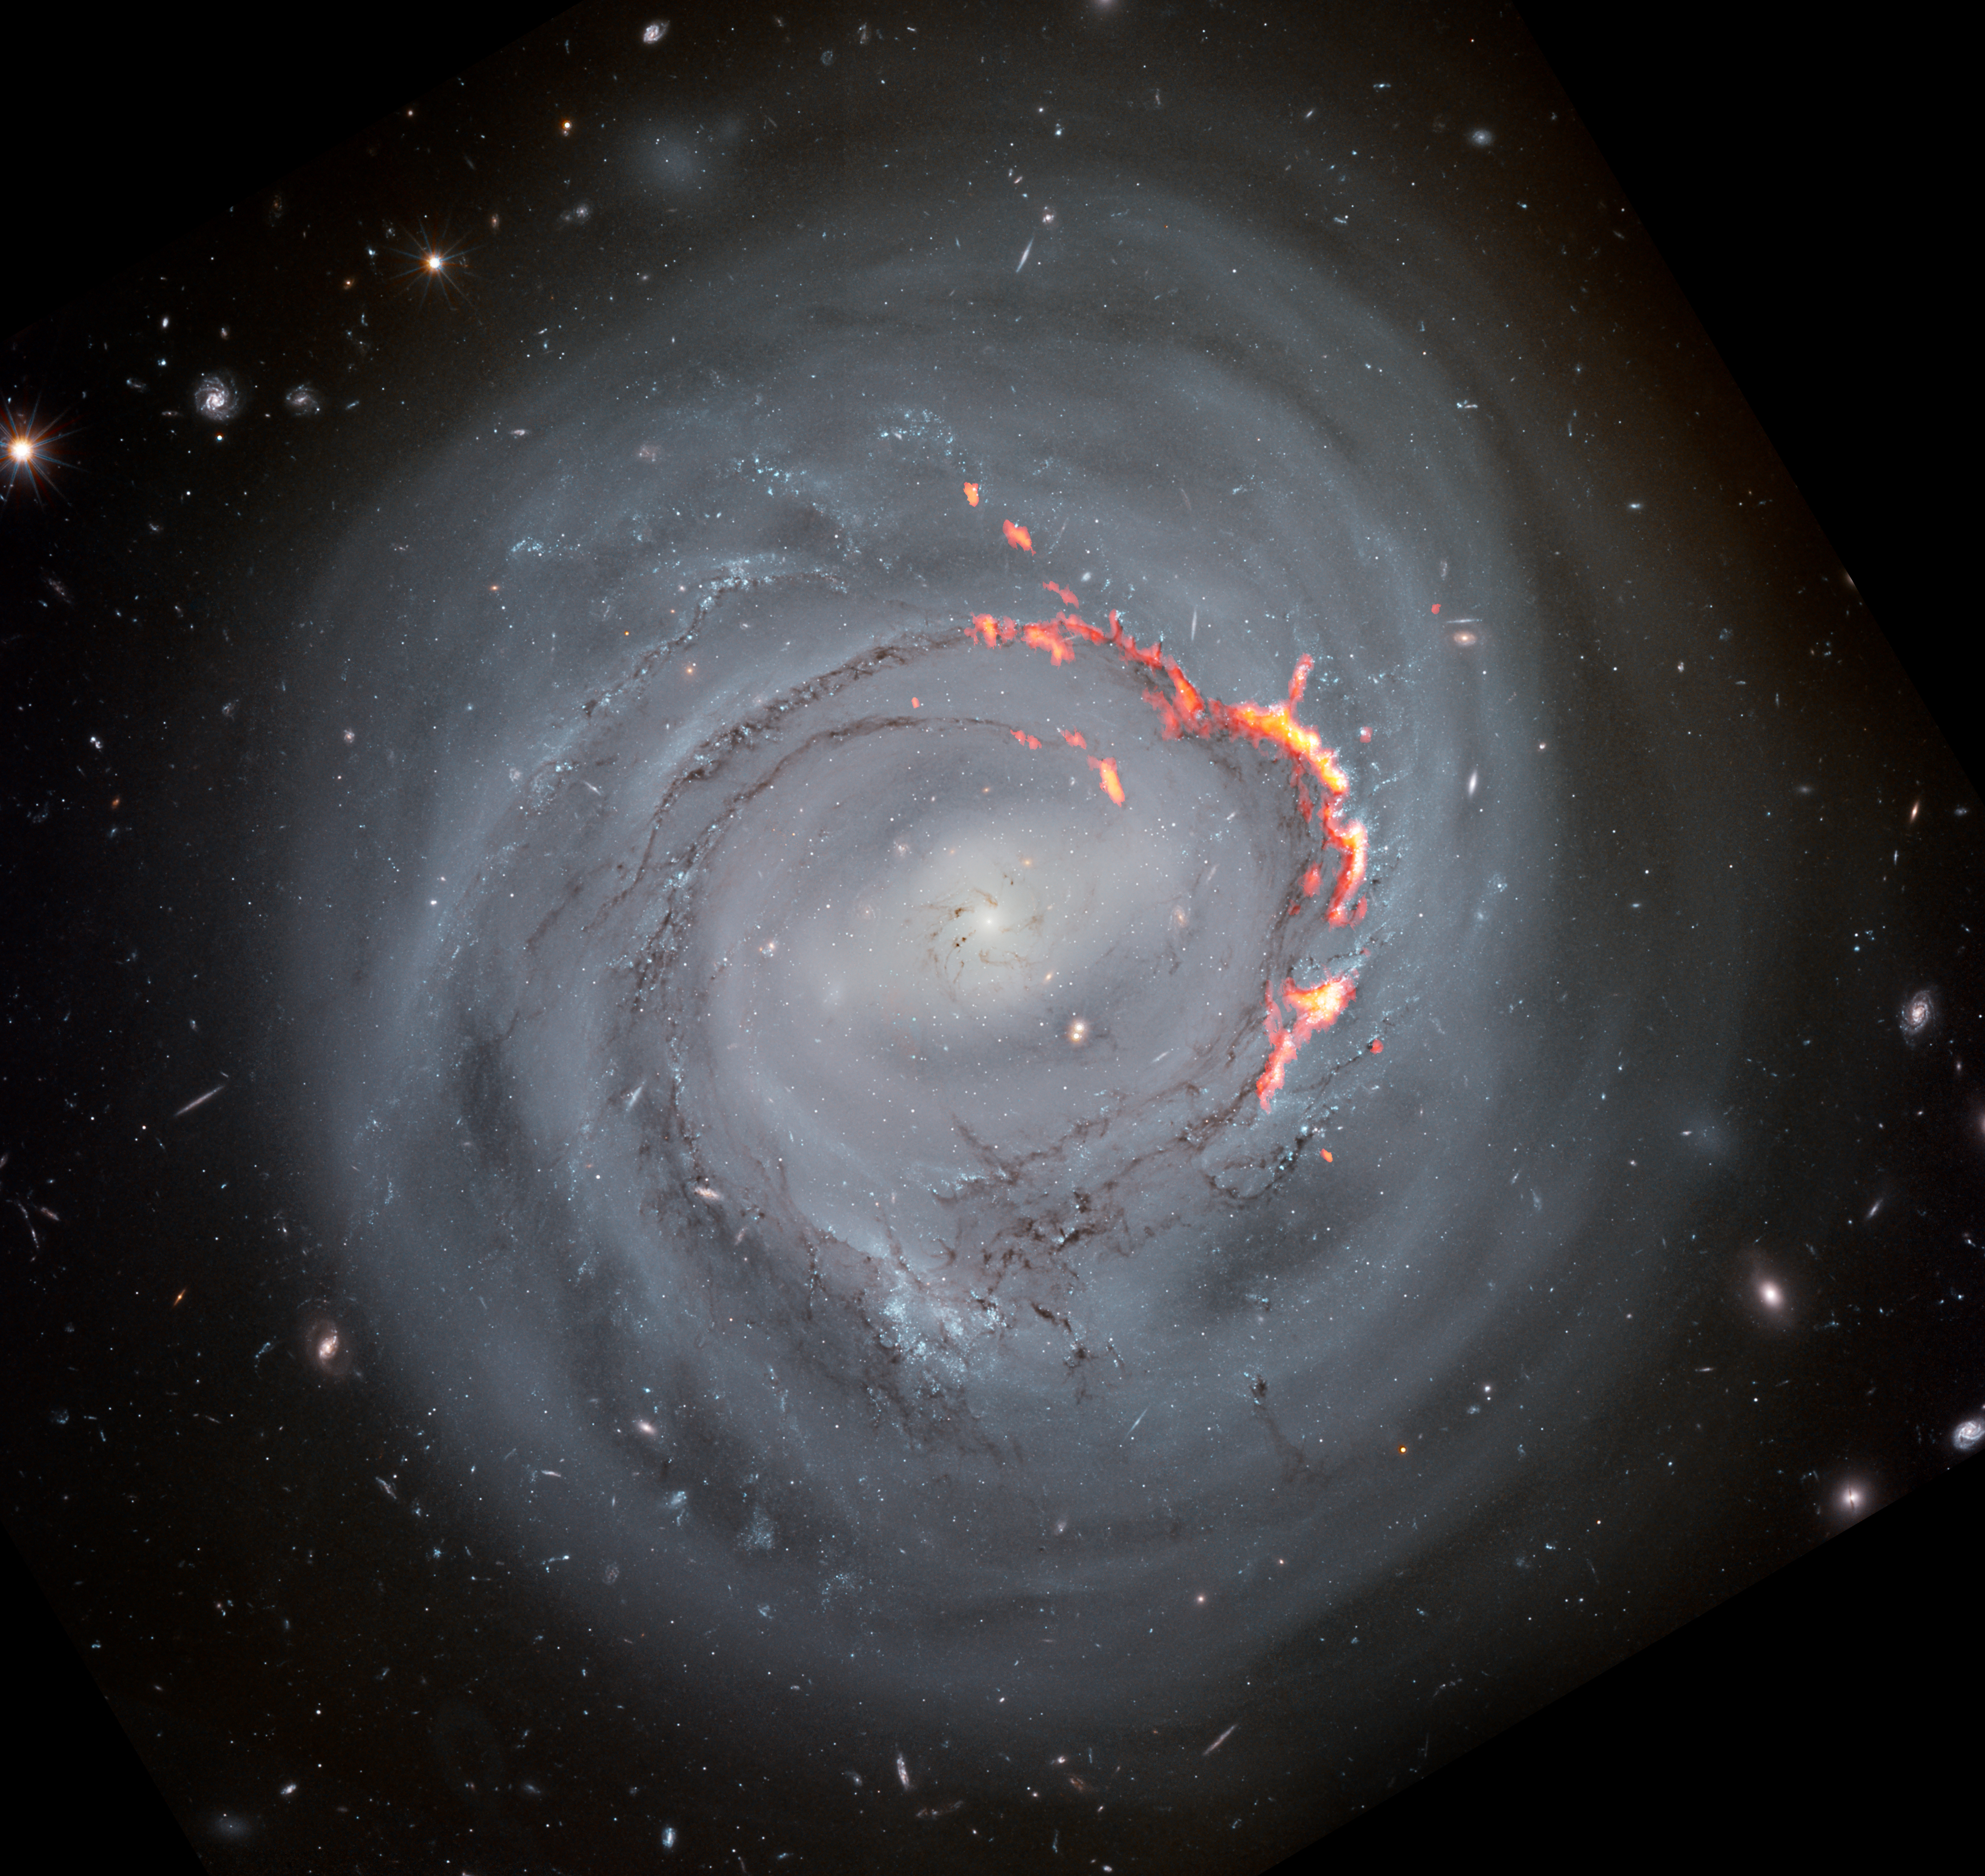

Ram Pressure Stripped Galaxy NGC4921

Shown here in composite view, ALMA data (red/orange) reveals filament structures left behind by ram pressure stripping in a Hubble Space Telescope optical view of NGC4921. Scientists believe that these filaments are formed as magnetic fields in the galaxy prevent some matter from being stripped away.

Credit: ALMA (ESO/NAOJ/NRAO)/S. Dagnello (NRAO), NASA/ESA/Hubble/K. Cook (LLNL), L. Shatz